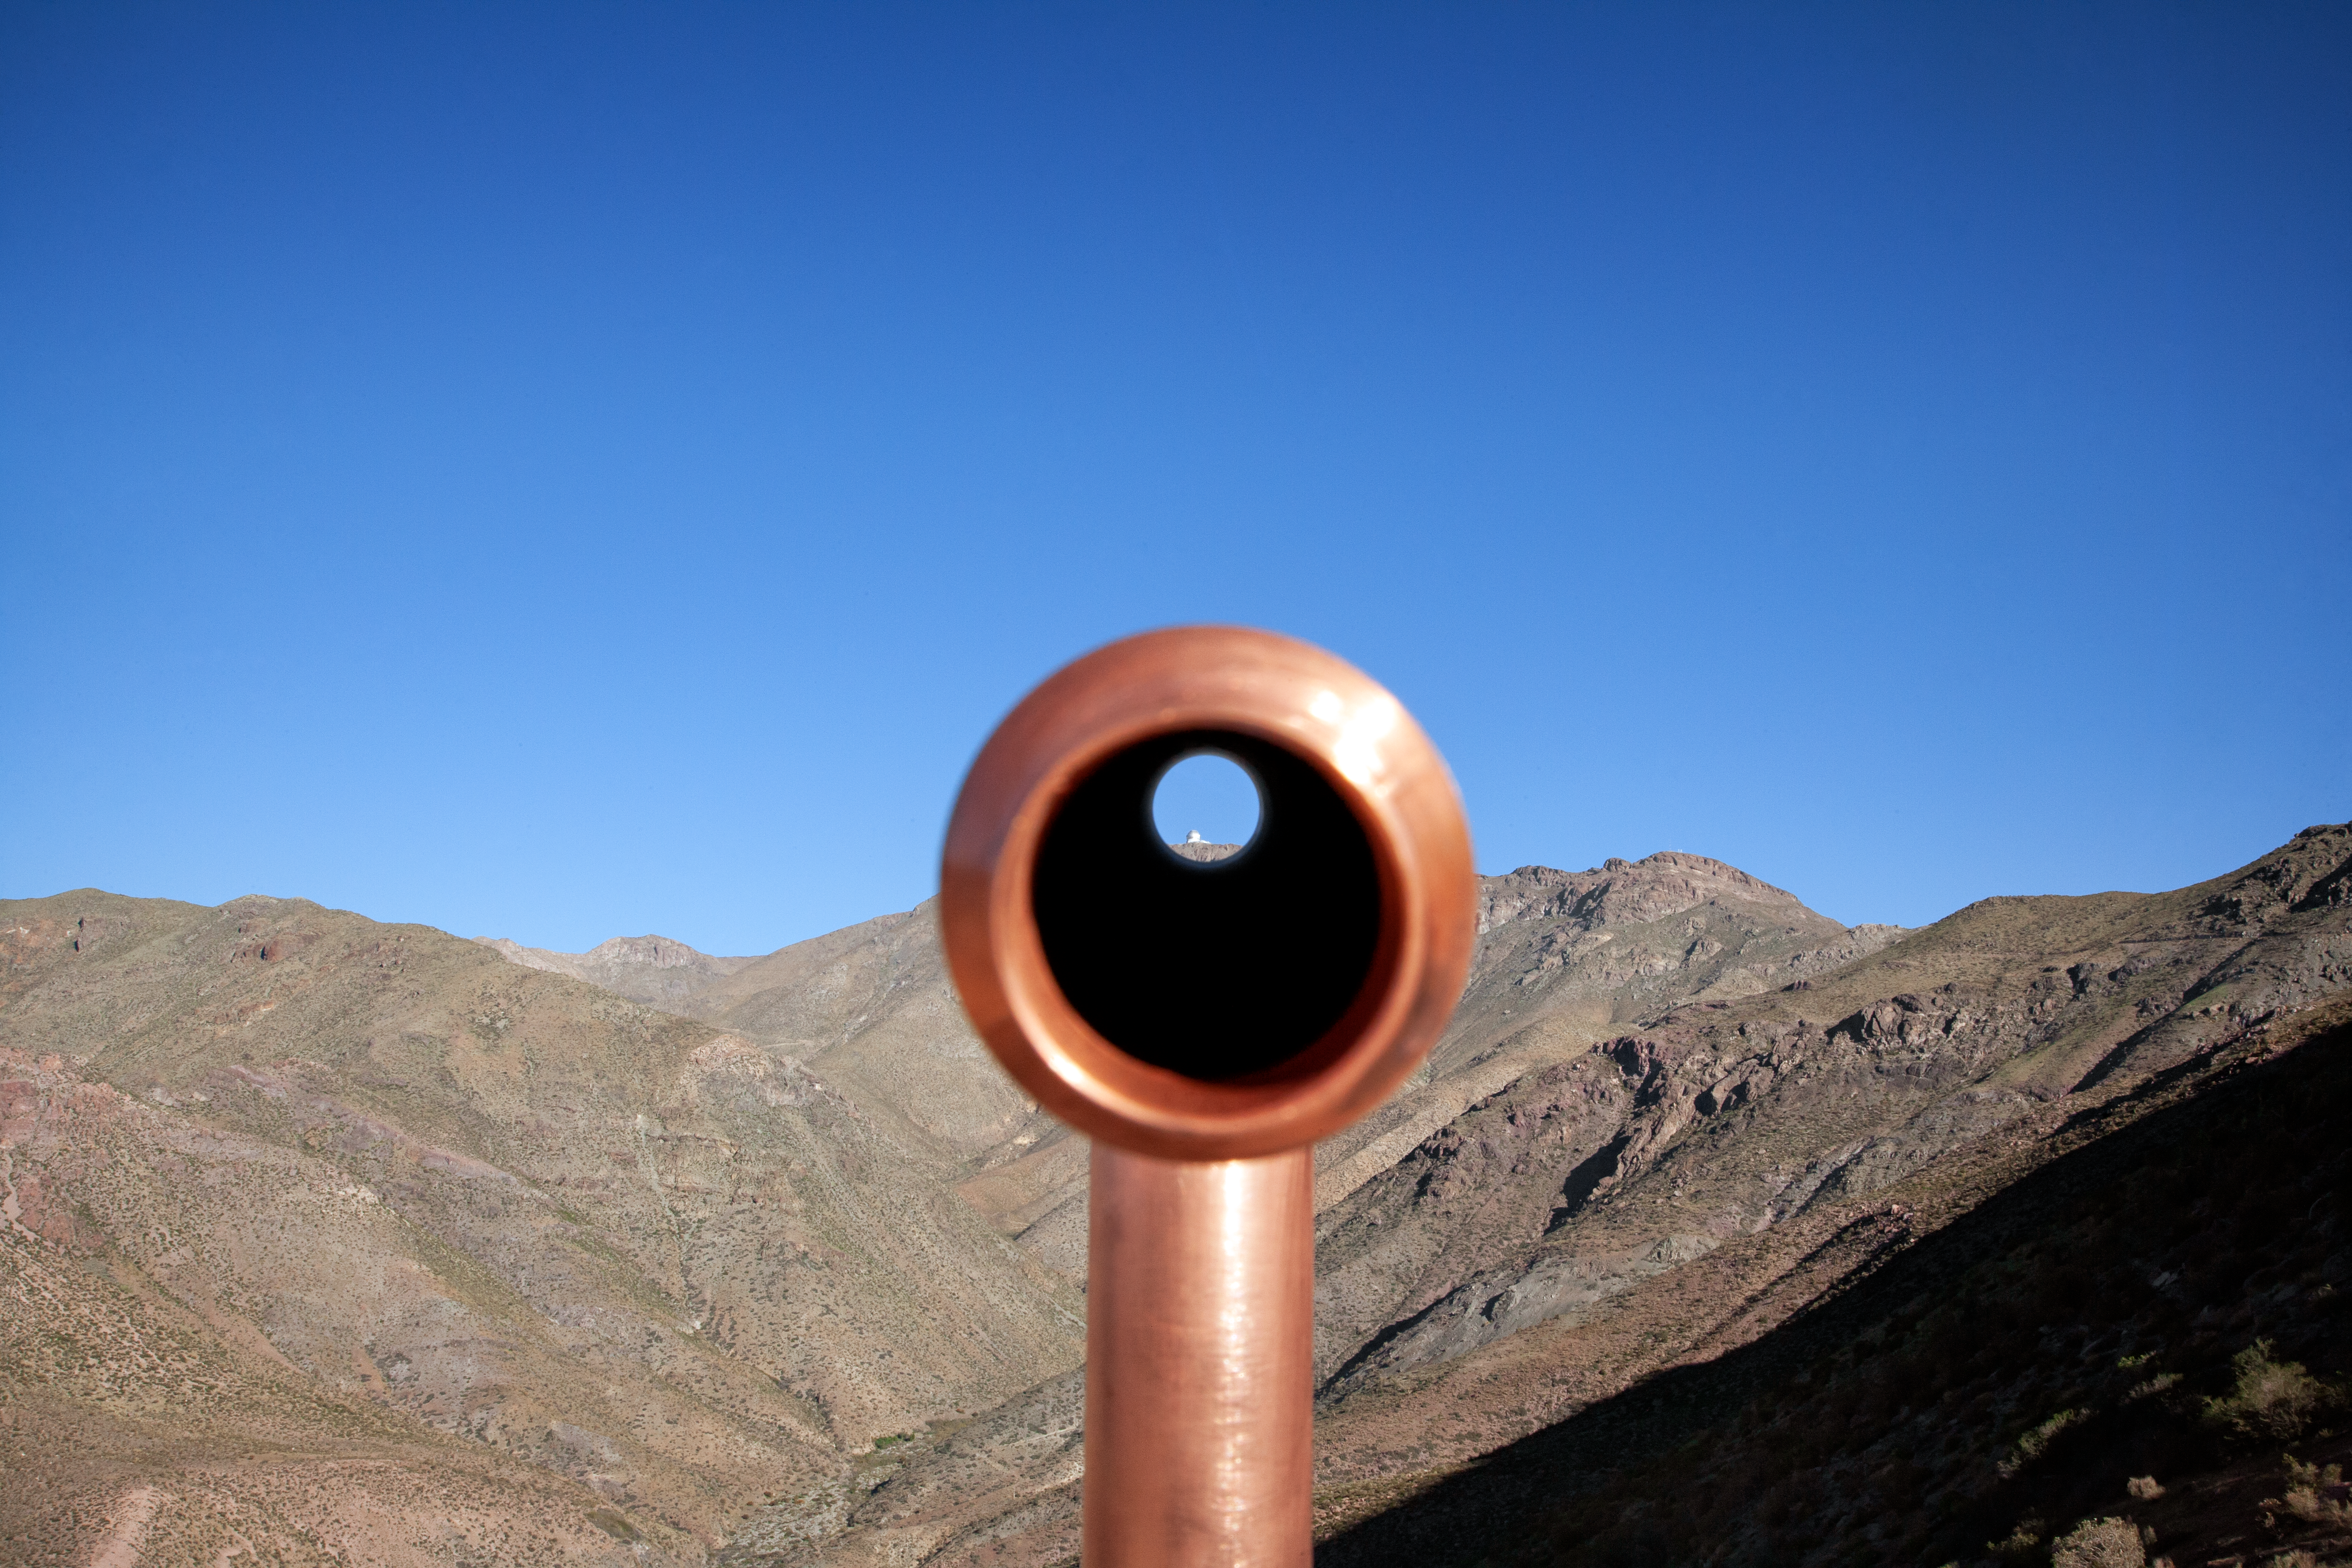

A Telescope Through a Telescope

The Gemini South telescope is framed in this picture taken from the panoramic site of the AURA site in Chile.

Credit: International Gemini Observatory/NOIRLab/NSF/AURA/Manuel Paredes